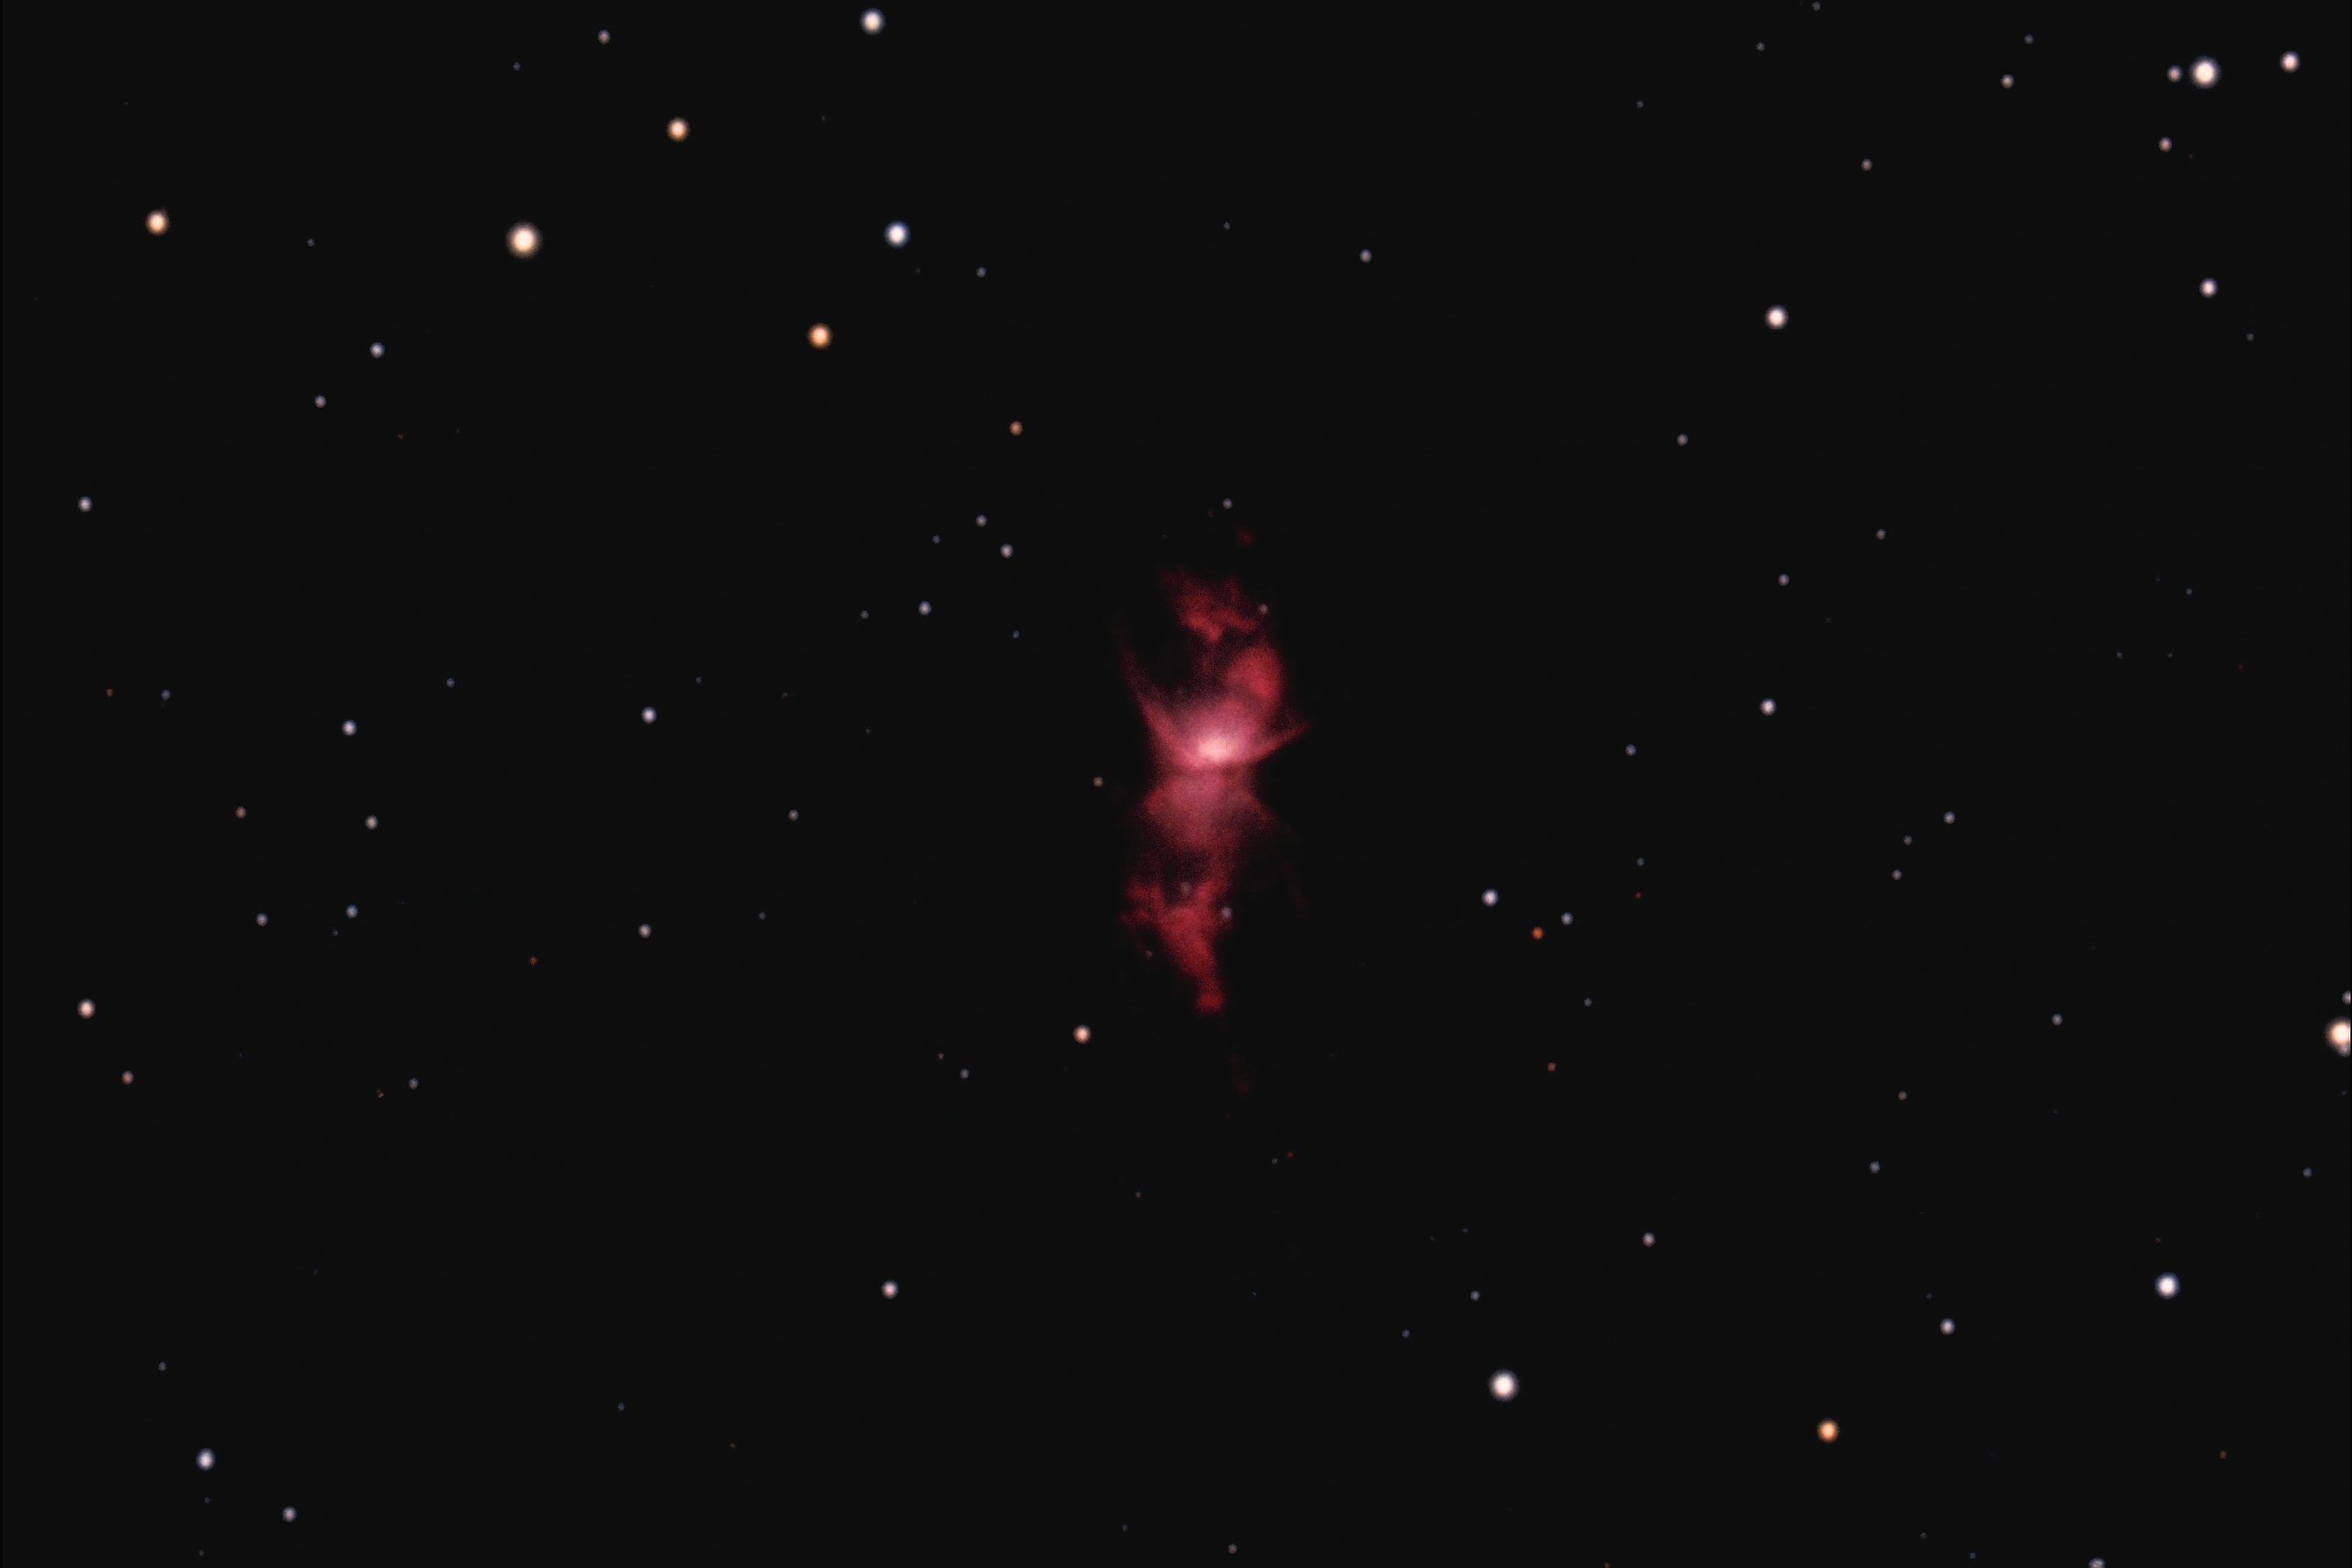

NGC 6302, the Bug Nebula

NGC6302, the Bug Nebula, a planetary nebula in the constellation Scorpius, as seen from CTIO. NGC6302 is less than a third of a light-year across, and probably more than 1500 light-years away.

Credit: NOIRLab/NSF/AURA